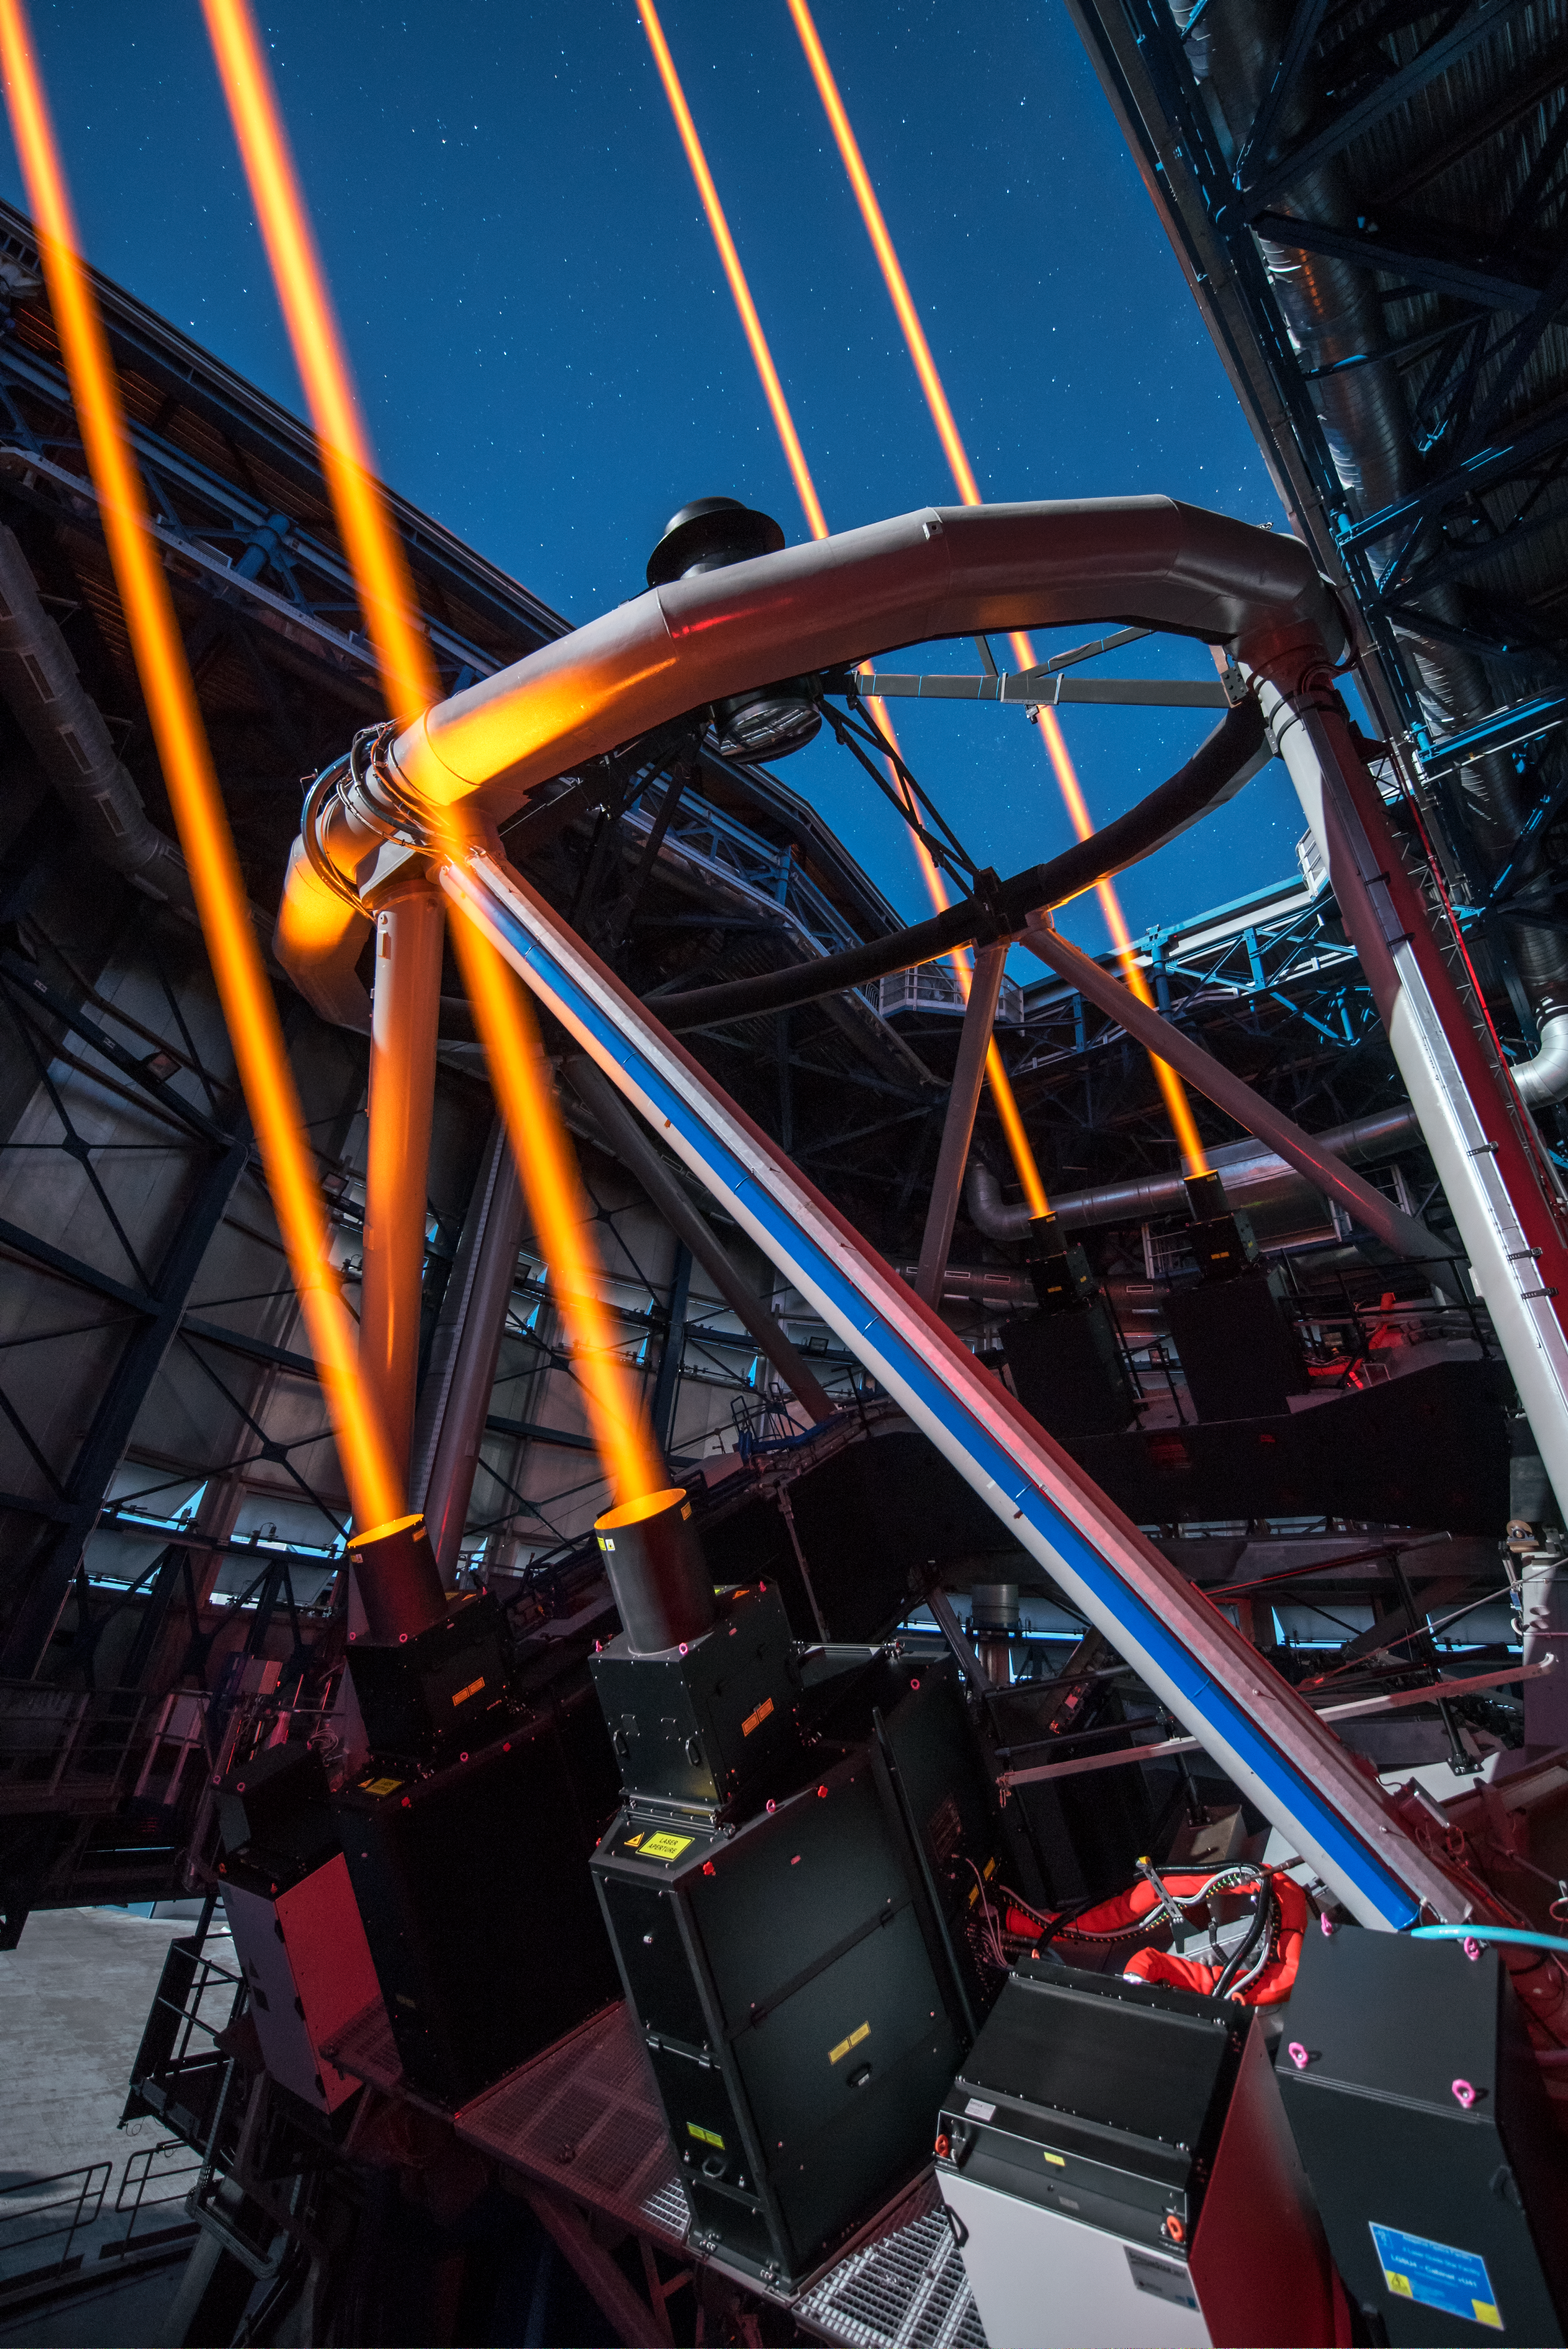

The most powerful laser guide star system in the world sees first light at the Paranal Observatory

On 26 April 2016 an event at ESO’s Paranal Observatory in Chile marked the brilliant first light for the four powerful lasers that form a crucial part of the adaptive optics systems on ESO’s Very Large Telescope. Attendees were treated to a spectacular display of cutting-edge laser technology against the majestic skies of Paranal. These are the most powerful laser guide stars ever used for astronomy and mark the first use of multiple laser guide stars at ESO.

This image shows the four beams emerging from the new laser system on Unit Telescope 4 of the VLT.

Credit: ESO/G. Hüdepohl